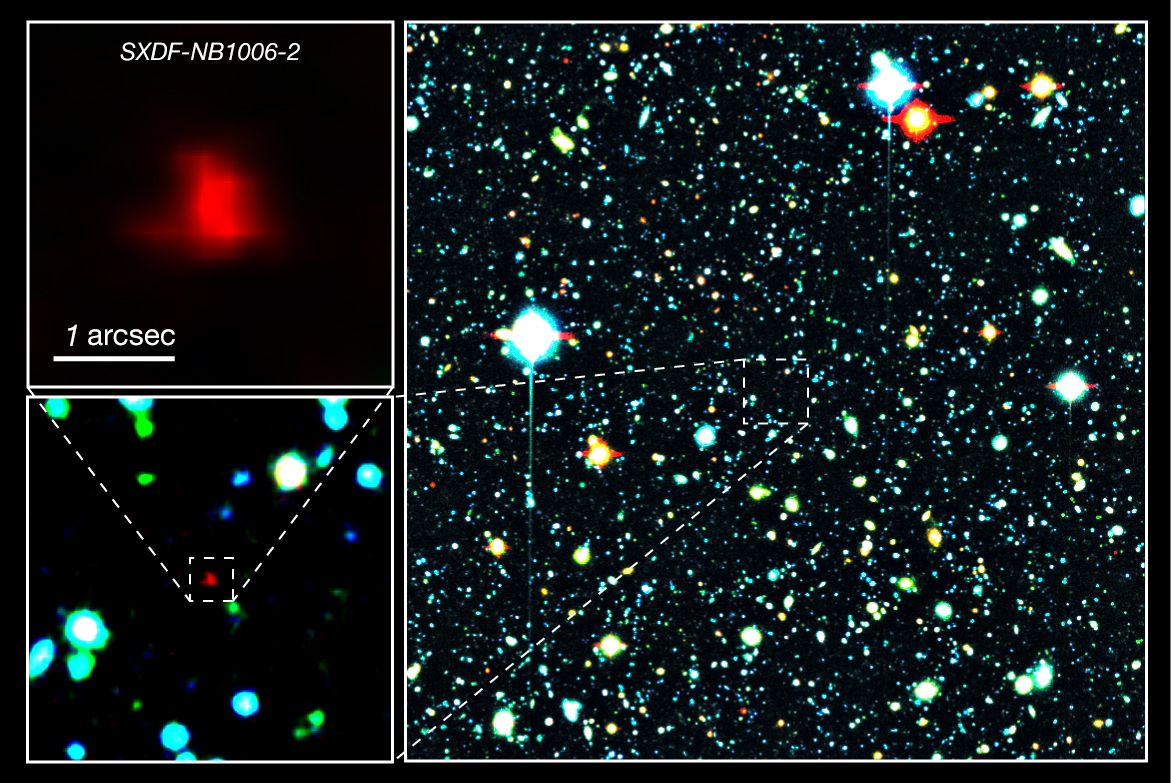

Colour composite image of a portion of the Subaru XMM-Newton Deep Survey Field

Right panel: The red galaxy at the center of the image is the very distant galaxy, SXDF-NB1006-2. Left panels: Close-ups of the distant galaxy.

Credit: NAOJ